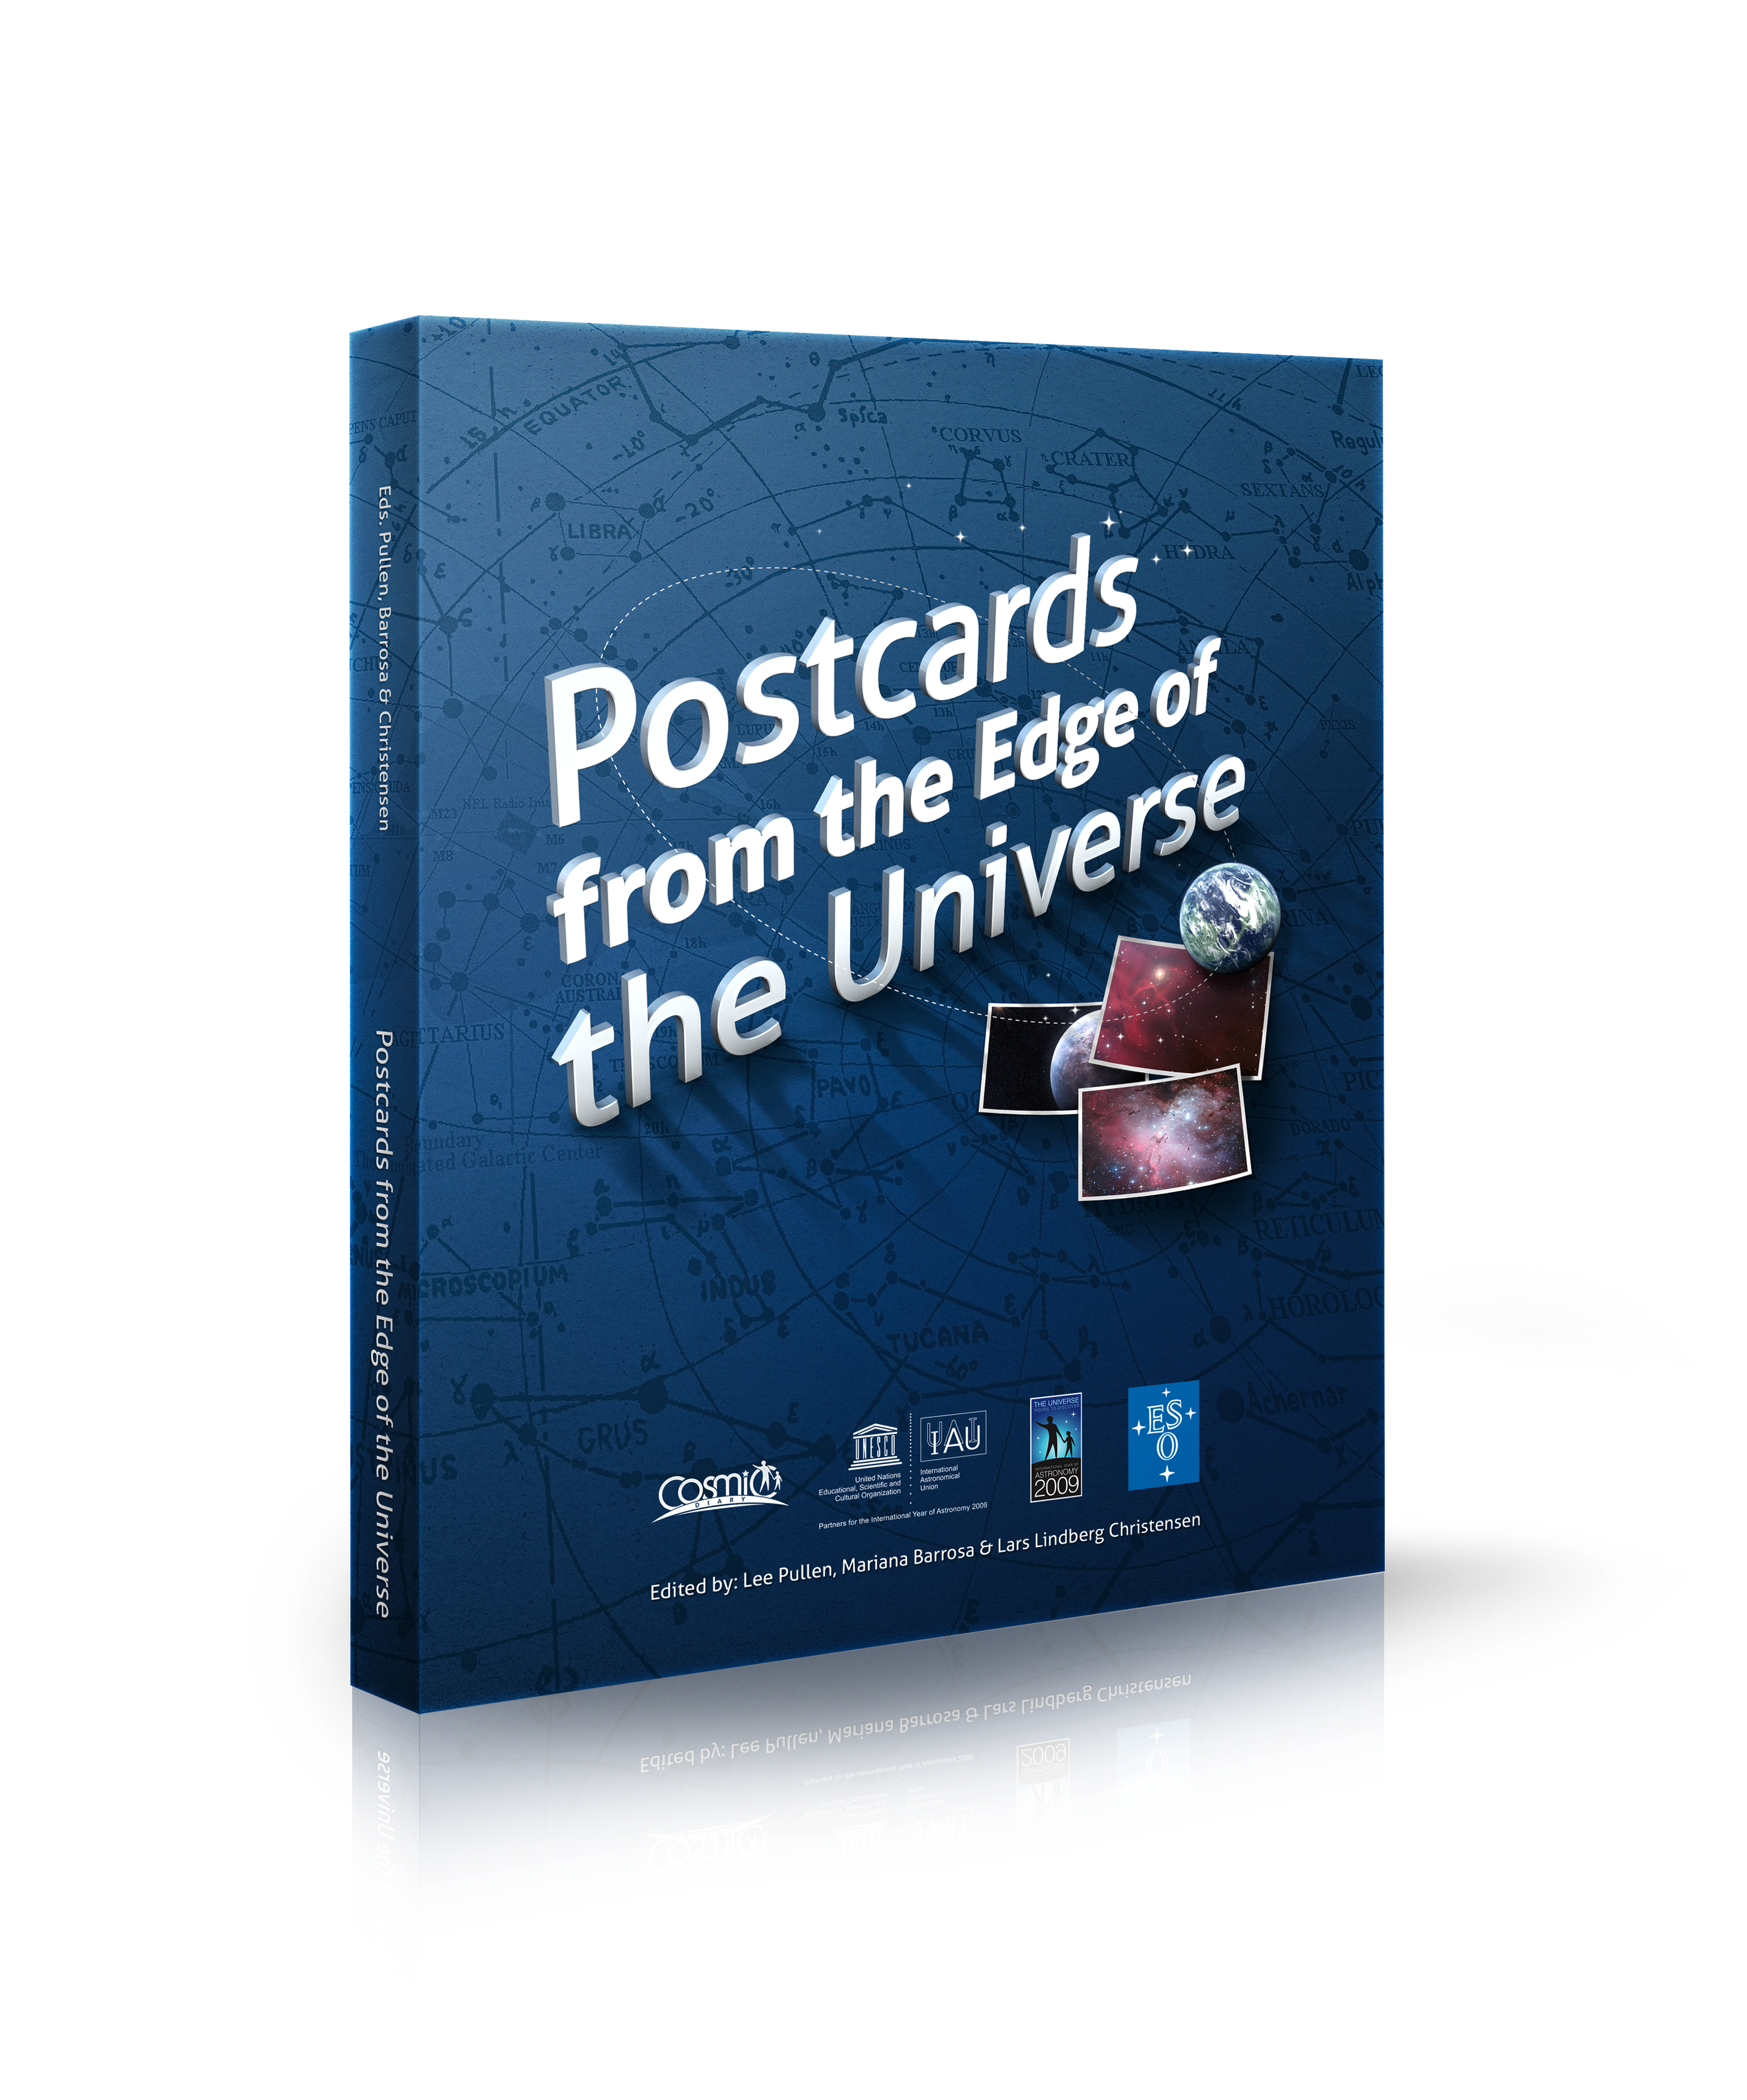

Postcards from the Edge of the Universe book

From sunspots to black holes, planets around other stars, supernovae and dark matter, Postcards from the Edge of the Universe unveils the mysteries of today’s research, looking at cutting-edge astronomy from around the world. Twenty-four frontline astronomers from all corners of the globe explain their science in accessible language in articles edited by veteran communicators Lee Pullen, Mariana Barrosa and Lars Lindberg Christensen.

Buy the book in the ESO shop

Credit: ESO